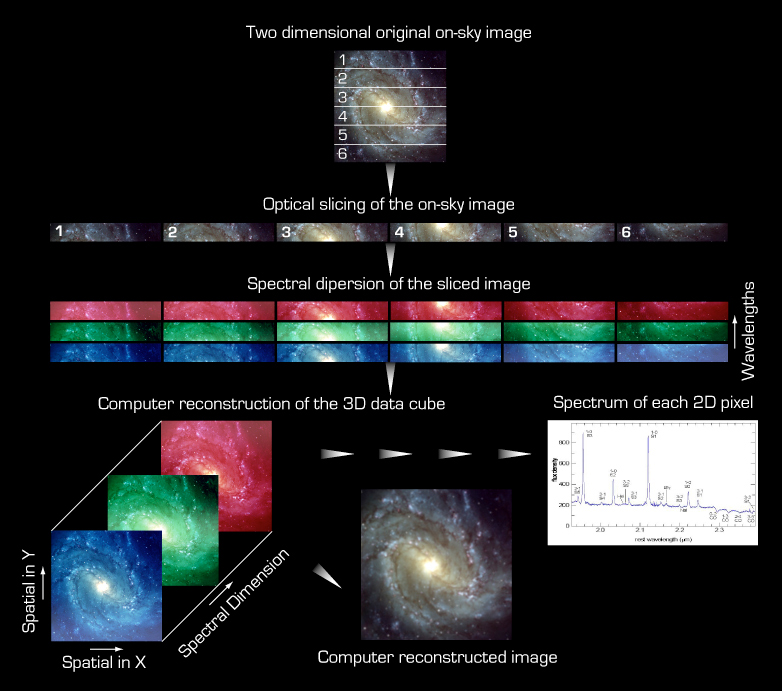

The principle of Integral Field Spectroscopy (IFS)

The principle of Integrated Field Spectroscopy (IFS)

Credit: ESO